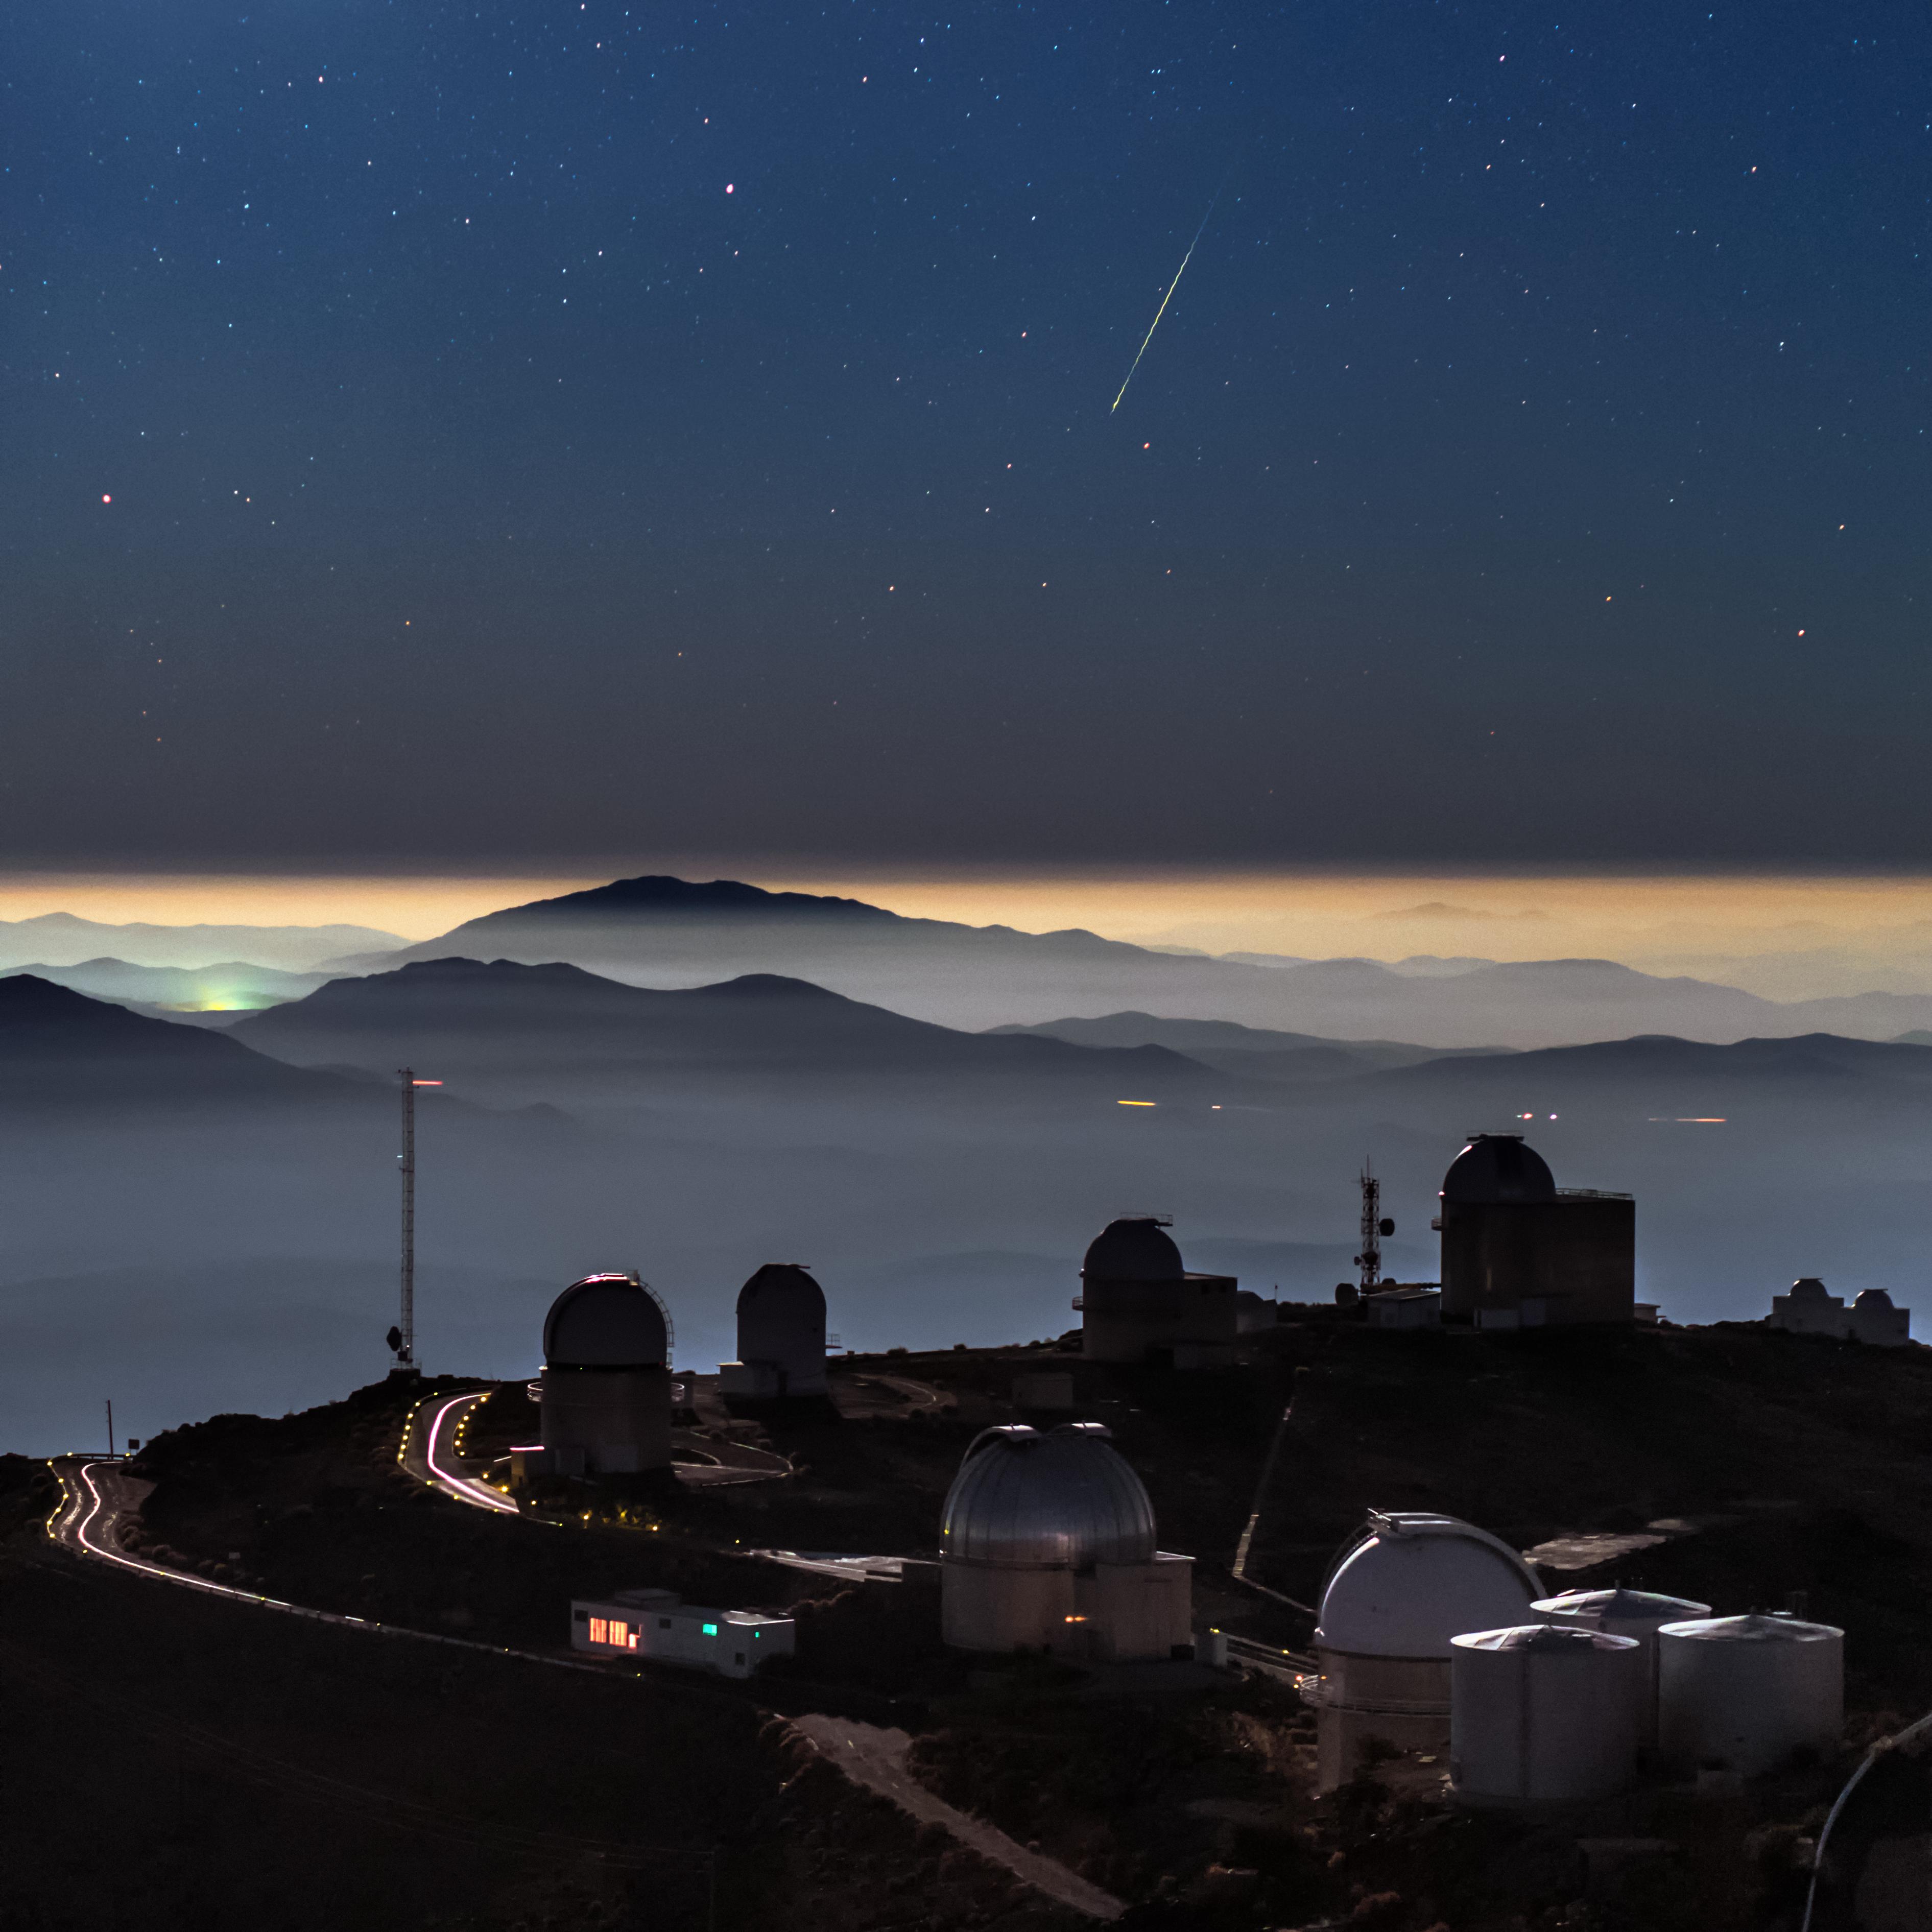

Meteor above La Silla Observatory

A colourful meteor photographed above La Silla telescope domes and inversion layer in the southern outskirts of the Atacama desert, Chile. The close-up view of the meteor shows a stumbling path which is the actual aerodynamic flight path of the meteoroid, due to the shape of the object as it spins and spirals through the atmosphere. This European Southern Observatory's (ESO) site has telescopes which observe at optical and infrared. The largest optical telescope has a mirror with a diameter of 3.6 metres. The high altitude of La Silla (2400 metres), the dark sky, and the clear air above it (reducing atmospheric distortions of incoming light), make the site an ideal location for astronomical observations.

Credit: ESO/B. Tafreshi (twanight.org)